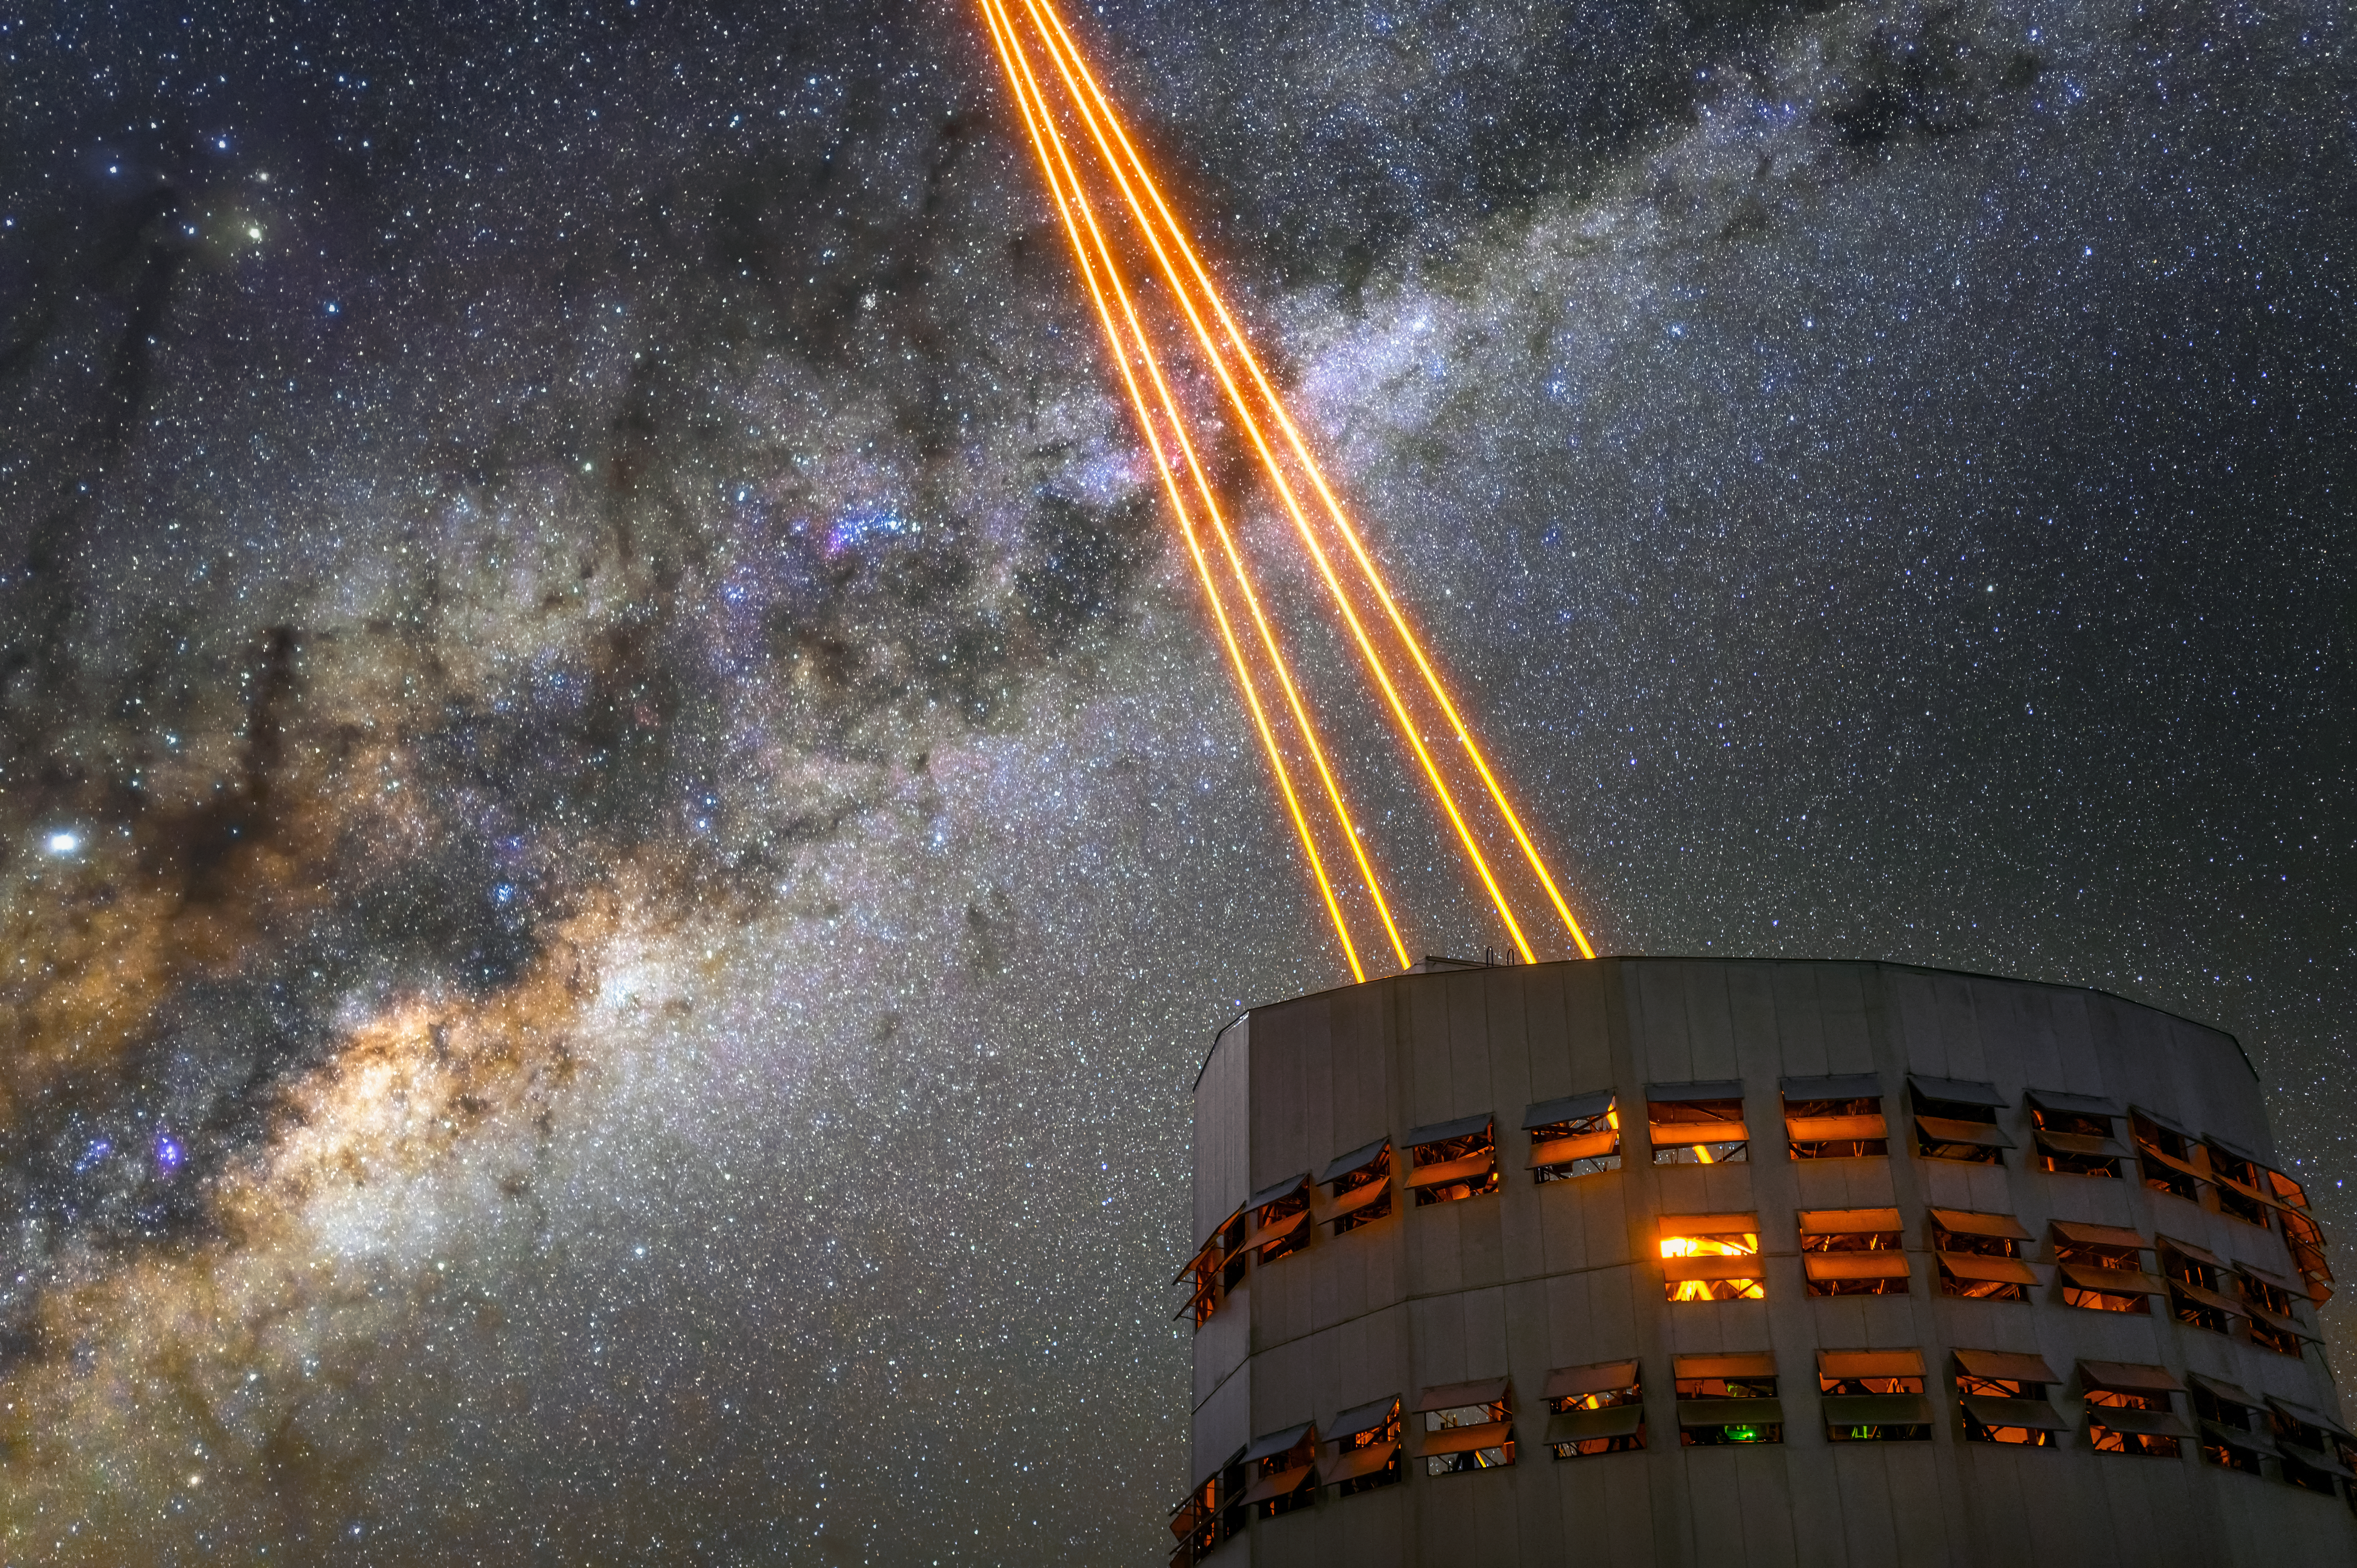

Taming the sky

Powerful laser beams leave Unit Telescope 4 at ESO’s Very Large Telescope (VLT), located in the Atacama Desert in Chile. Their destination? An upper layer of the Earth’s atmosphere, about 90 kilometres from the ground, rich in sodium atoms.

The colour of the lasers is tuned to excite these atoms, making them shine brightly, like stars. Astronomers then use these artificial stars to calculate the blurring effect that Earth’s turbulent atmosphere creates on the light from astronomical objects. A deformable mirror uses this information to correct this blur in real time with a technique known as adaptive optics, which leads to much sharper observations.

This telescope, also known as Yepun, is the only one at the VLT equipped with a Laser Guide Star Facility. Each beam is 30 centimetres wide and packs 22 watts of power. For safety reasons, the system is equipped with cameras monitoring the part of the sky occupied by the lasers, so that when an airplane flying by is detected approaching this area, the lasers are promptly switched off.

Credit: ESO/A. Ghizzi Panizza (www.albertoghizzipanizza.com)